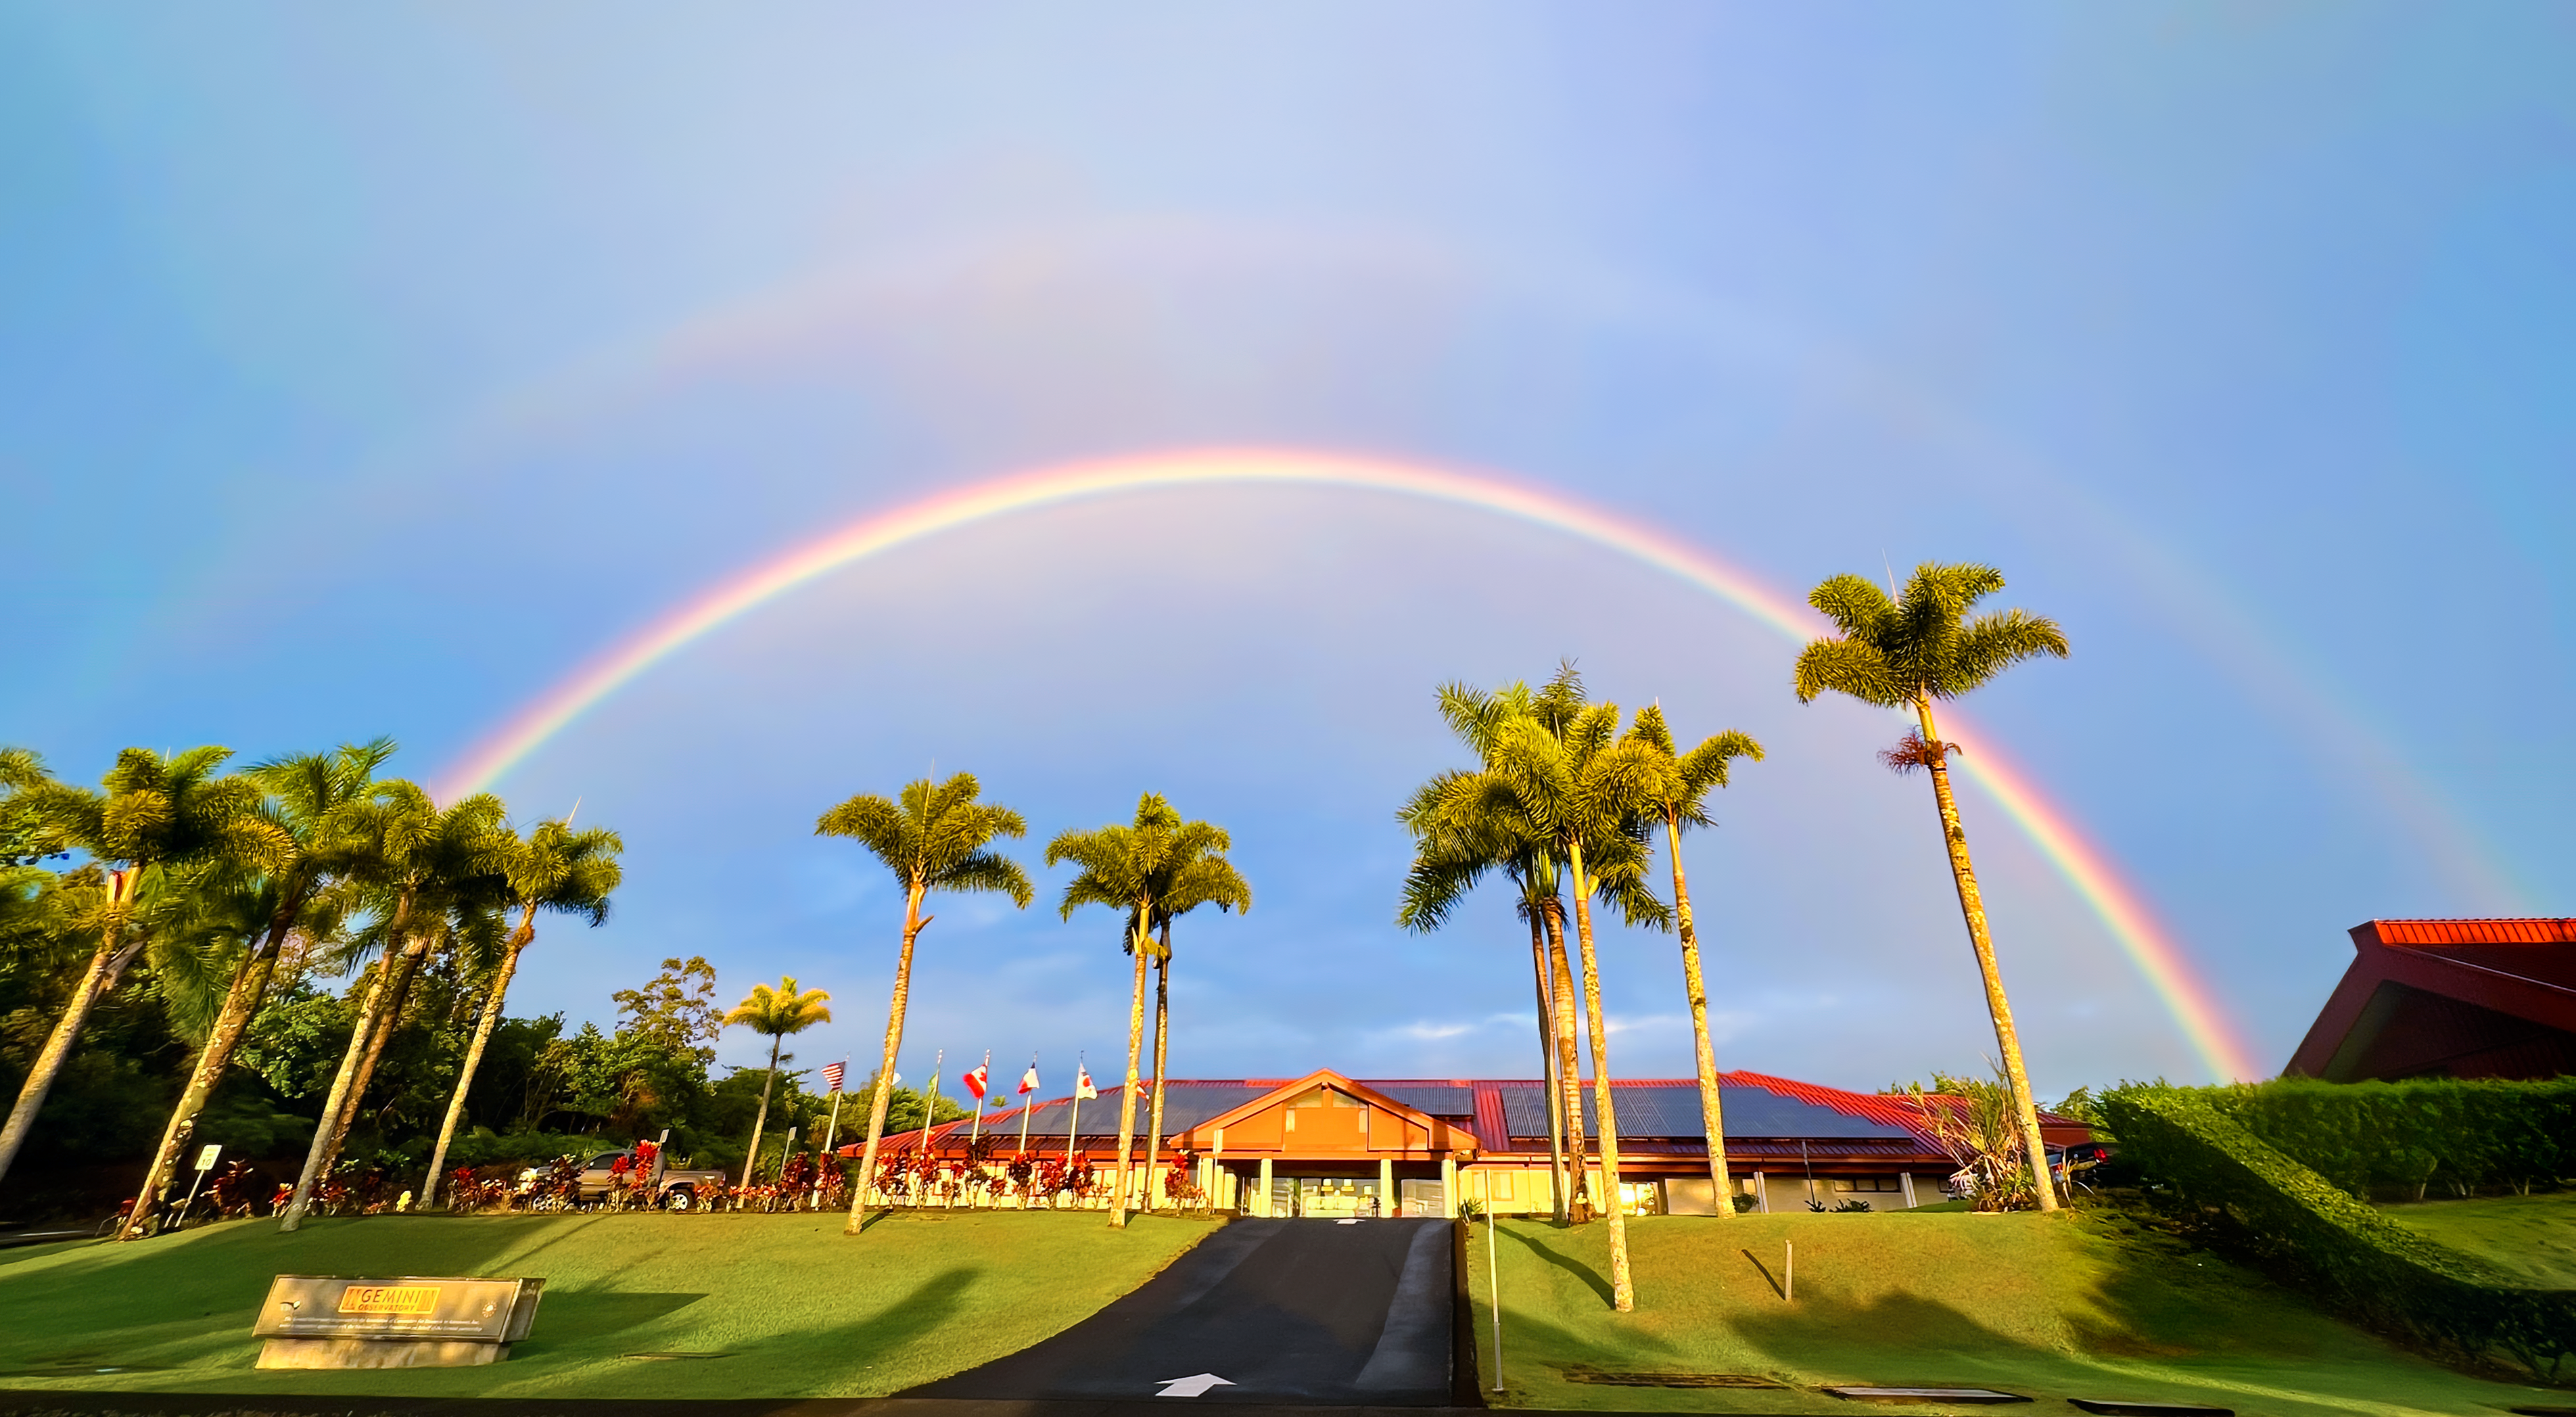

Hilo Base Double Rainbow

A beautiful double rainbow above the Gemini North Hilo Base Facility in Hilo, Hawai‘i.

Credit: NOIRLab/NSF/AURA/J. Miller